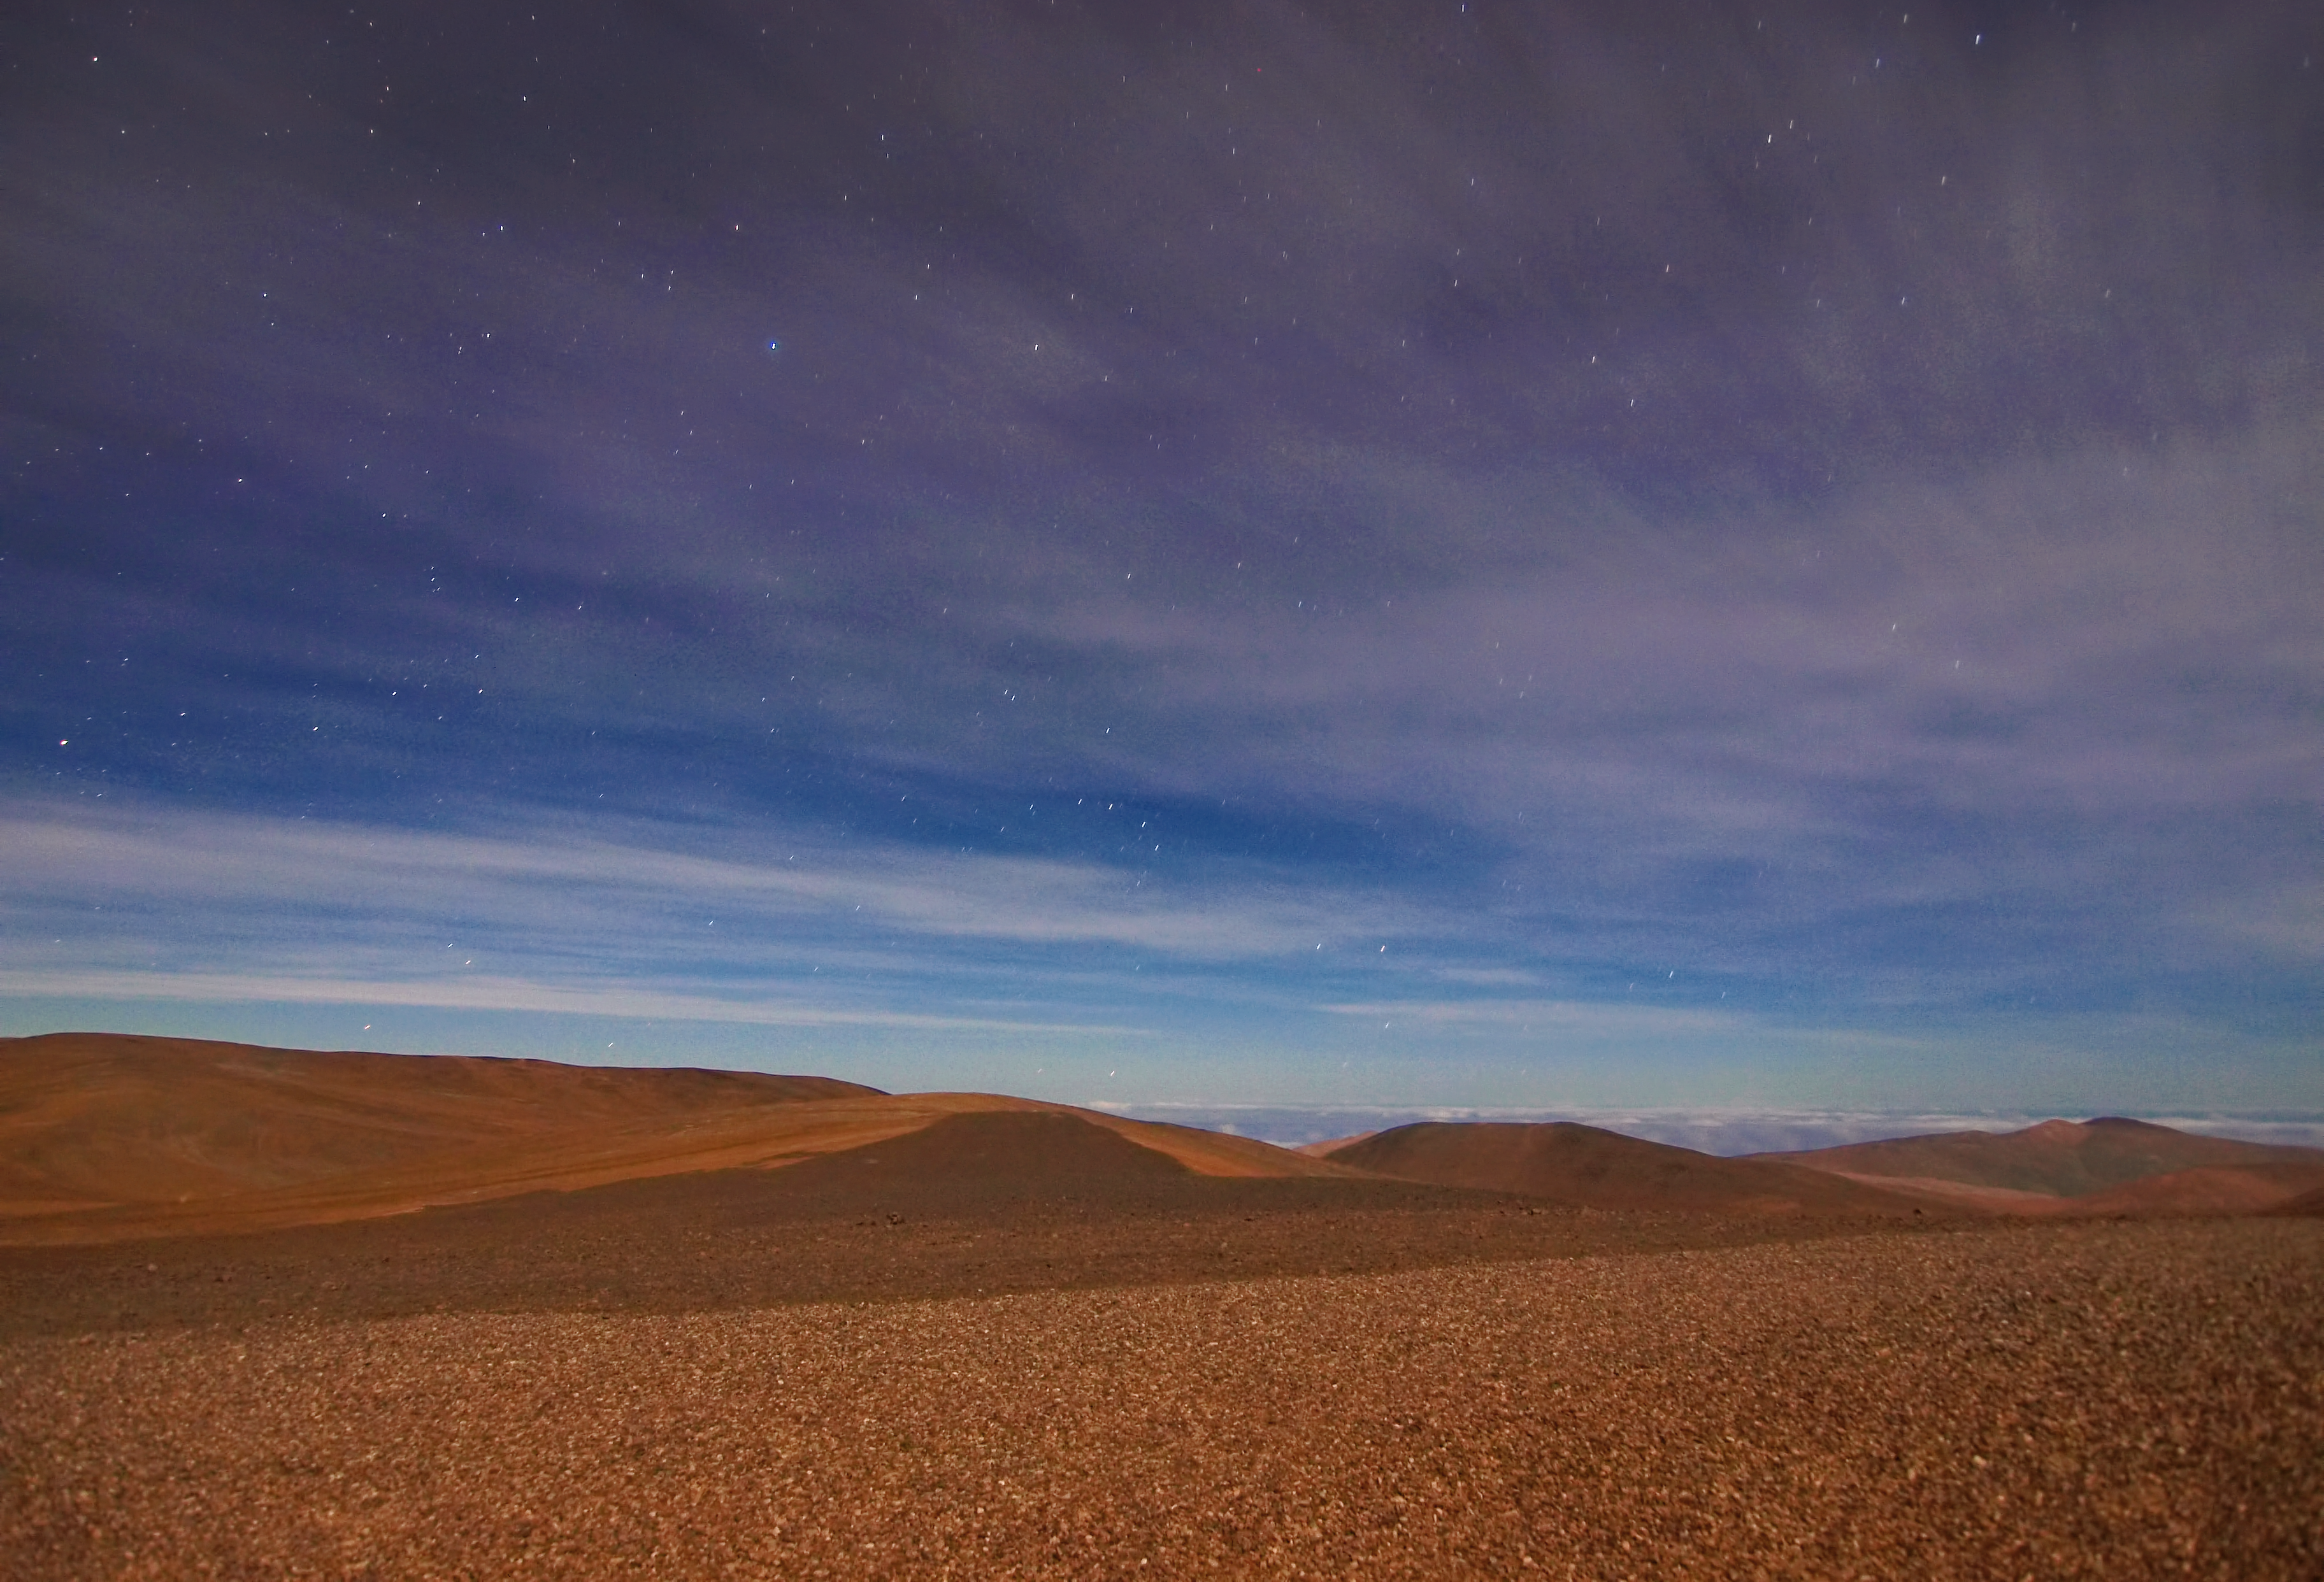

The Atacama desert

This is Chile’s stunning Atacama Desert which offers some of the best conditions on the planet for viewing the night sky.

Credit: R. Wesson/ESO